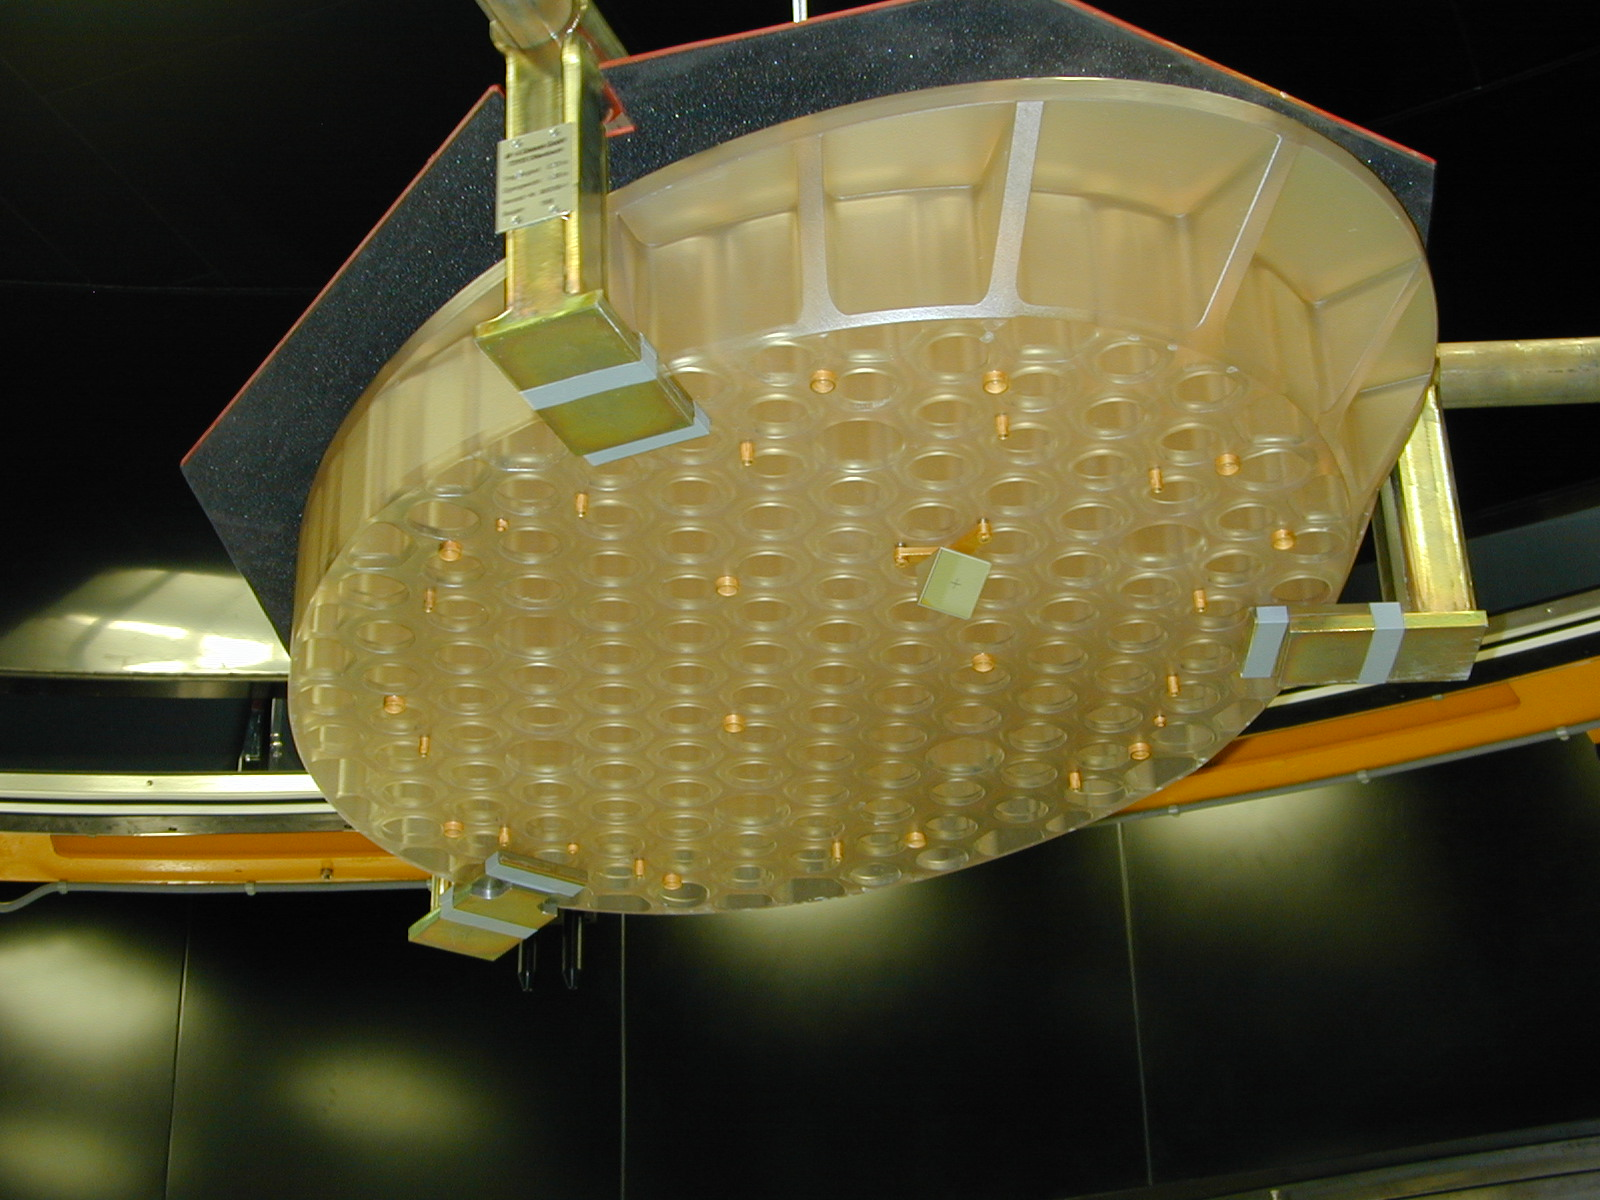

Rear side of the M3 mirror

A view of the rear side of the M3 mirror with the holes drilled to lighten it.

Credit: ESO